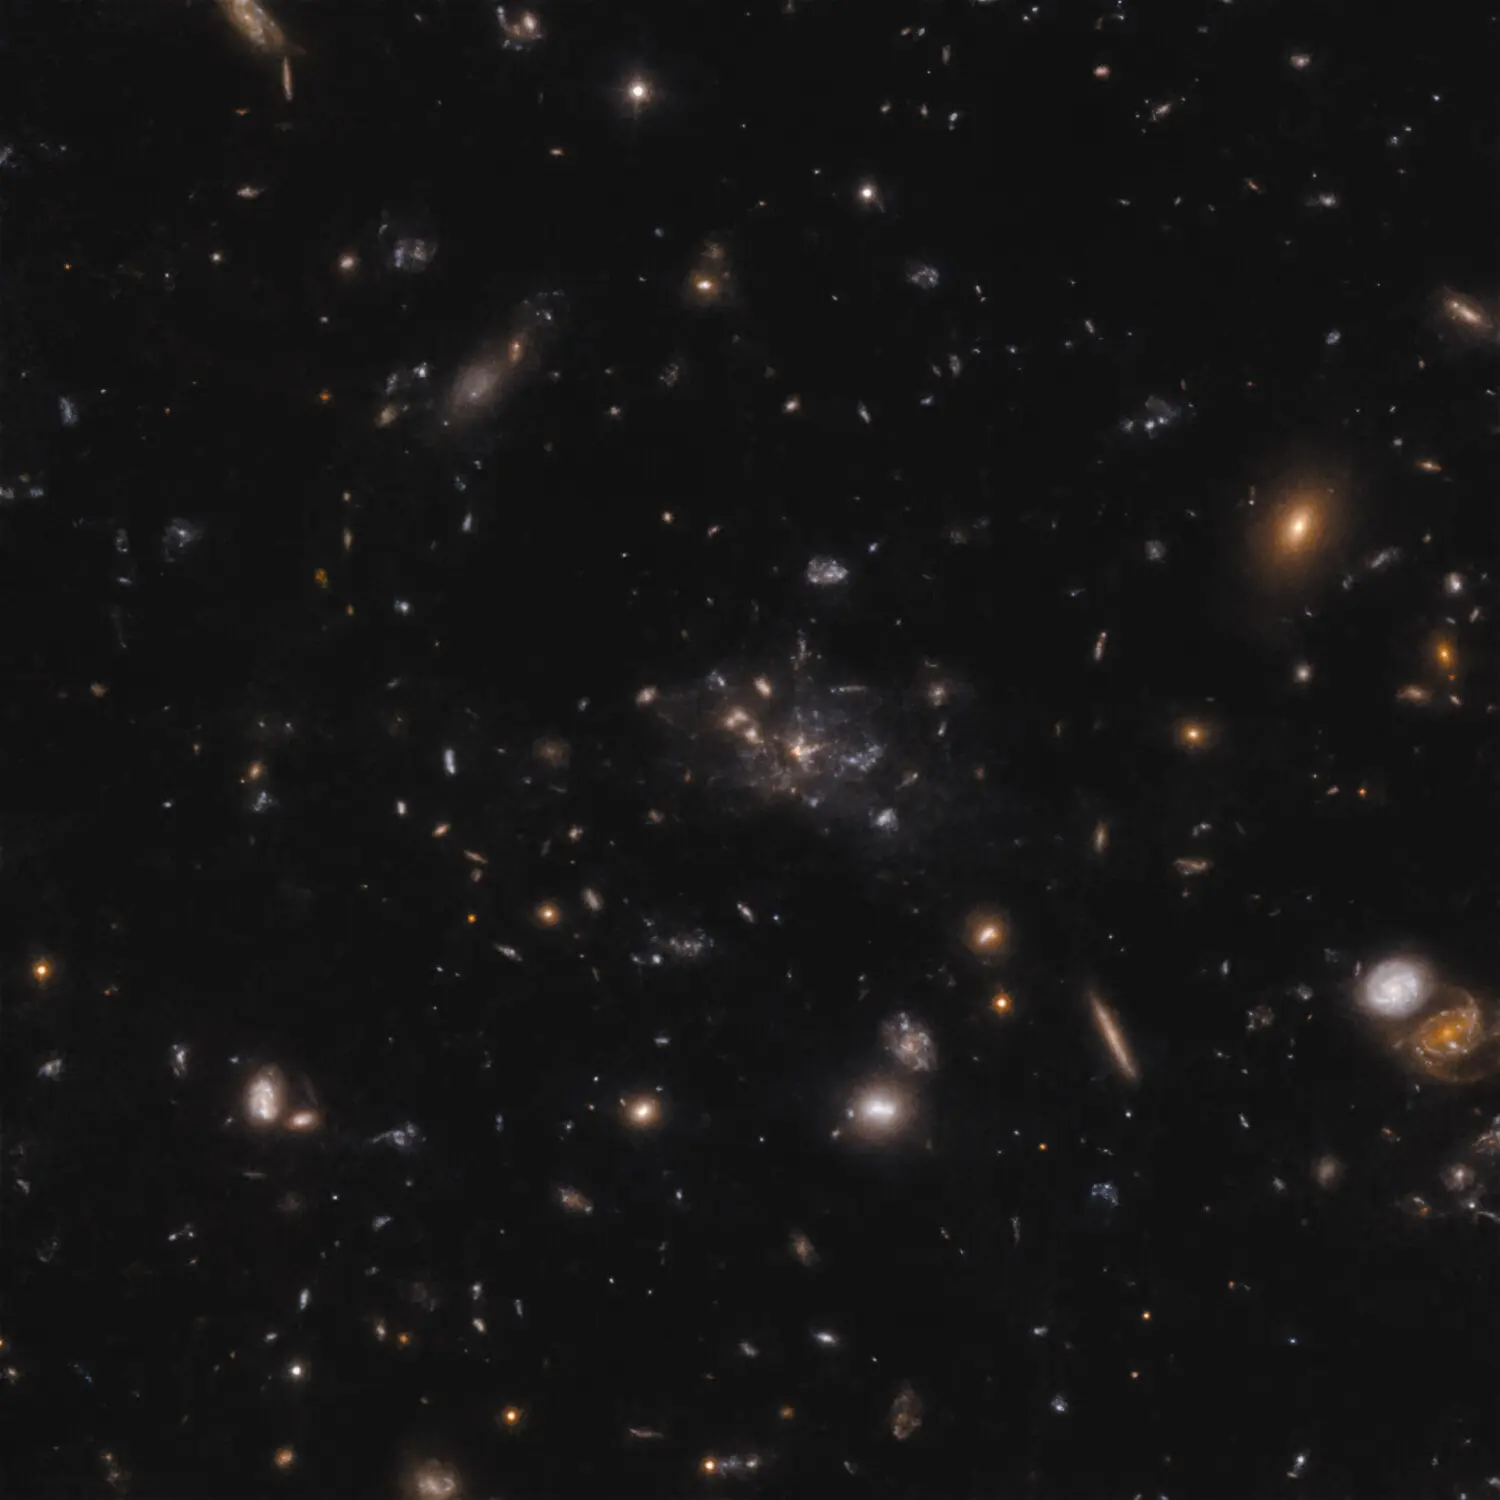

The Spiderweb protocluster

This image shows the protocluster around the Spiderweb galaxy (formally known as MRC 1138-262). The light that we see in the image shows galaxies at a time when the Universe was only 3 billion years old. Most of the mass in the protocluster does not reside in the galaxies, but in the gas known as the intracluster medium. Because of the mass in the gas, the protocluster is in the process of becoming a massive cluster held together by its own gravity.

Credit: ESO/H. Ford